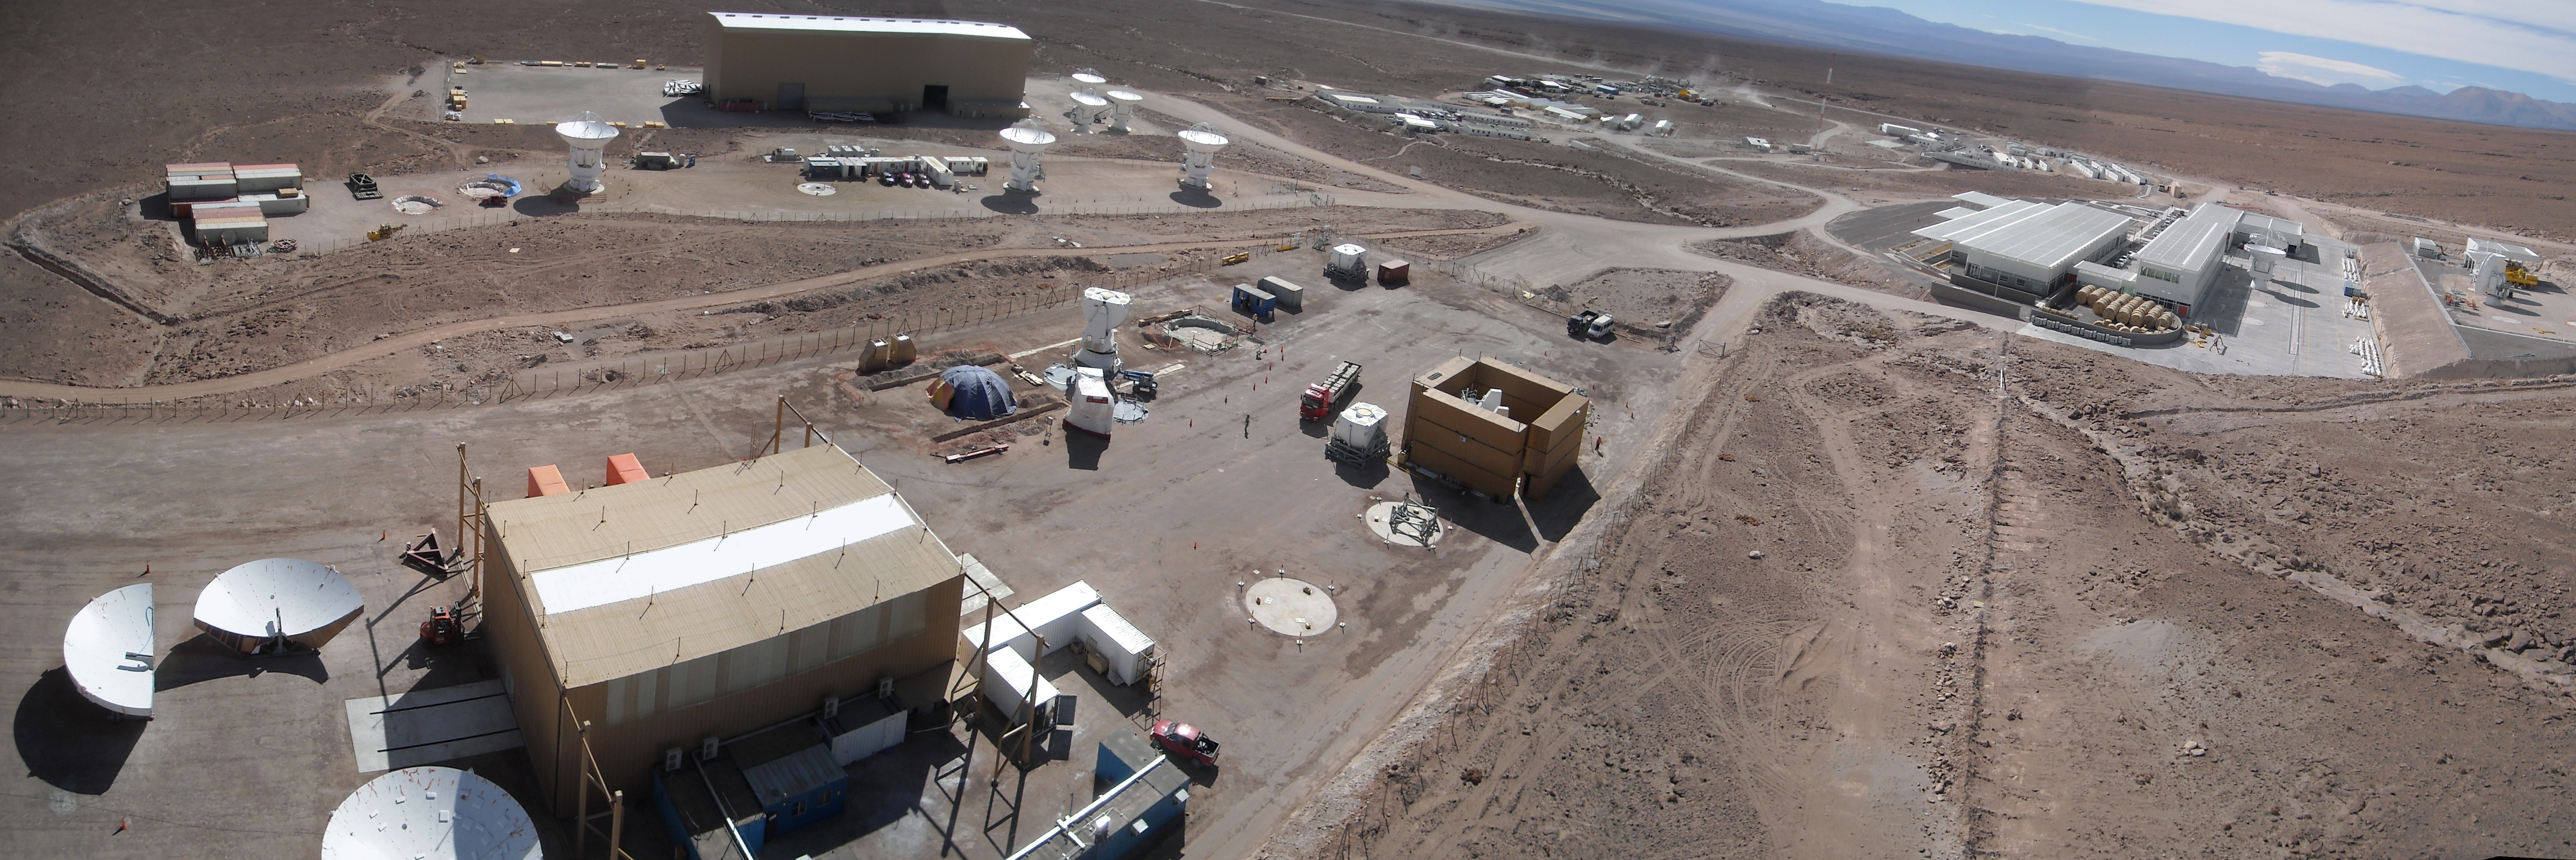

Aerial view of the American, European and Japanese

Aerial view of the American, European and Japanese assembly installations at the ALMA Operations Support Facility (OSF) at 2900m.

Credit: ALMA (ESO/NAOJ/NRAO)